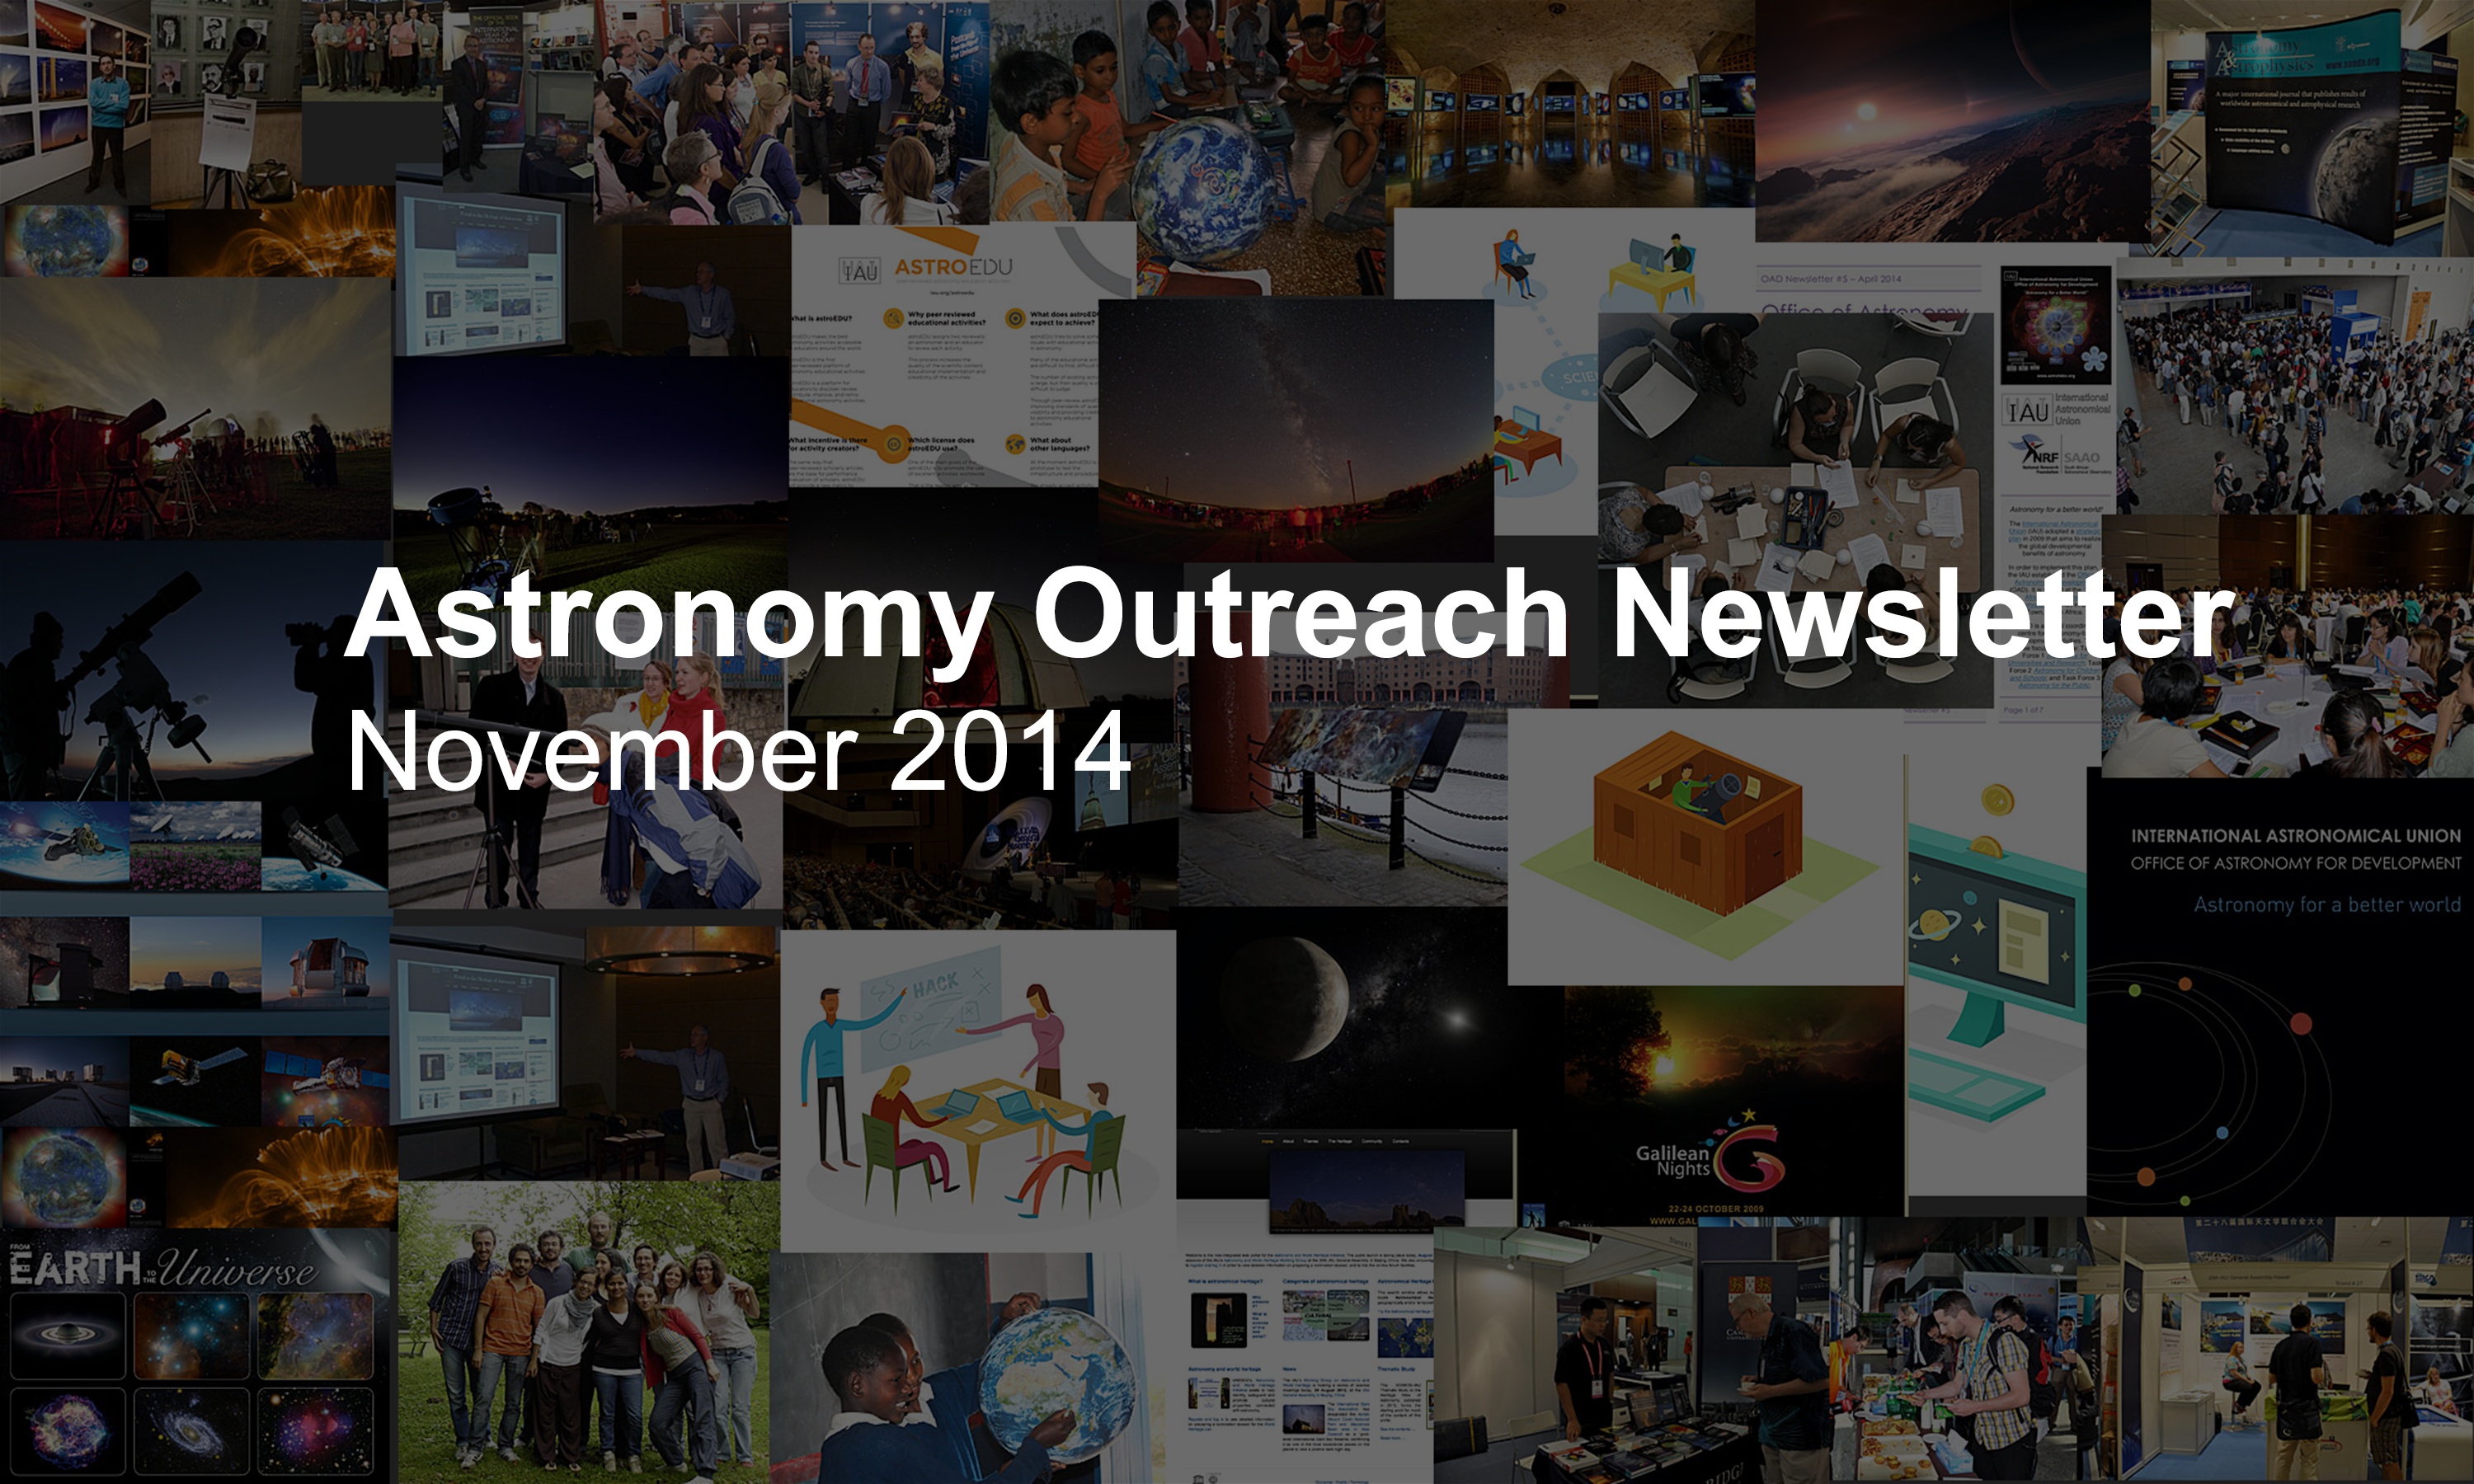

IAU Astronomy Outreach Newsletter November 2014

IAU Astronomy Outreach Newsletter November 2014.

Credit: IAU